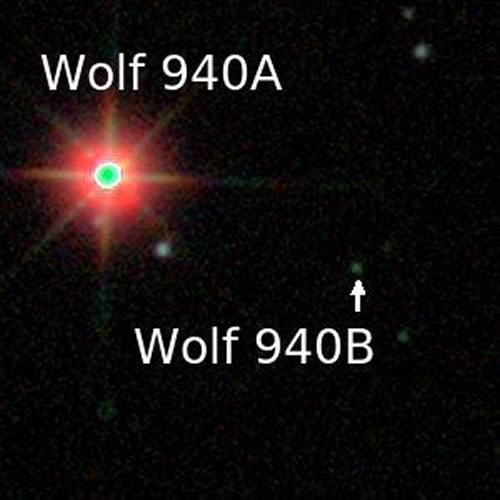

Infrared composite of the Wolf 940 system made from the original UKIDSS images

Infrared composite of the Wolf 940 system made from the original UKIDSS images. Three images taken at 1.0, 1.3, and 1.6 microns were combined to make this color image of Wolf 940A (bright star at left) and Wolf 940B (faint blue/green dot right of center).

Credit: International Gemini Observatory/NOIRLab/NSF/AURA